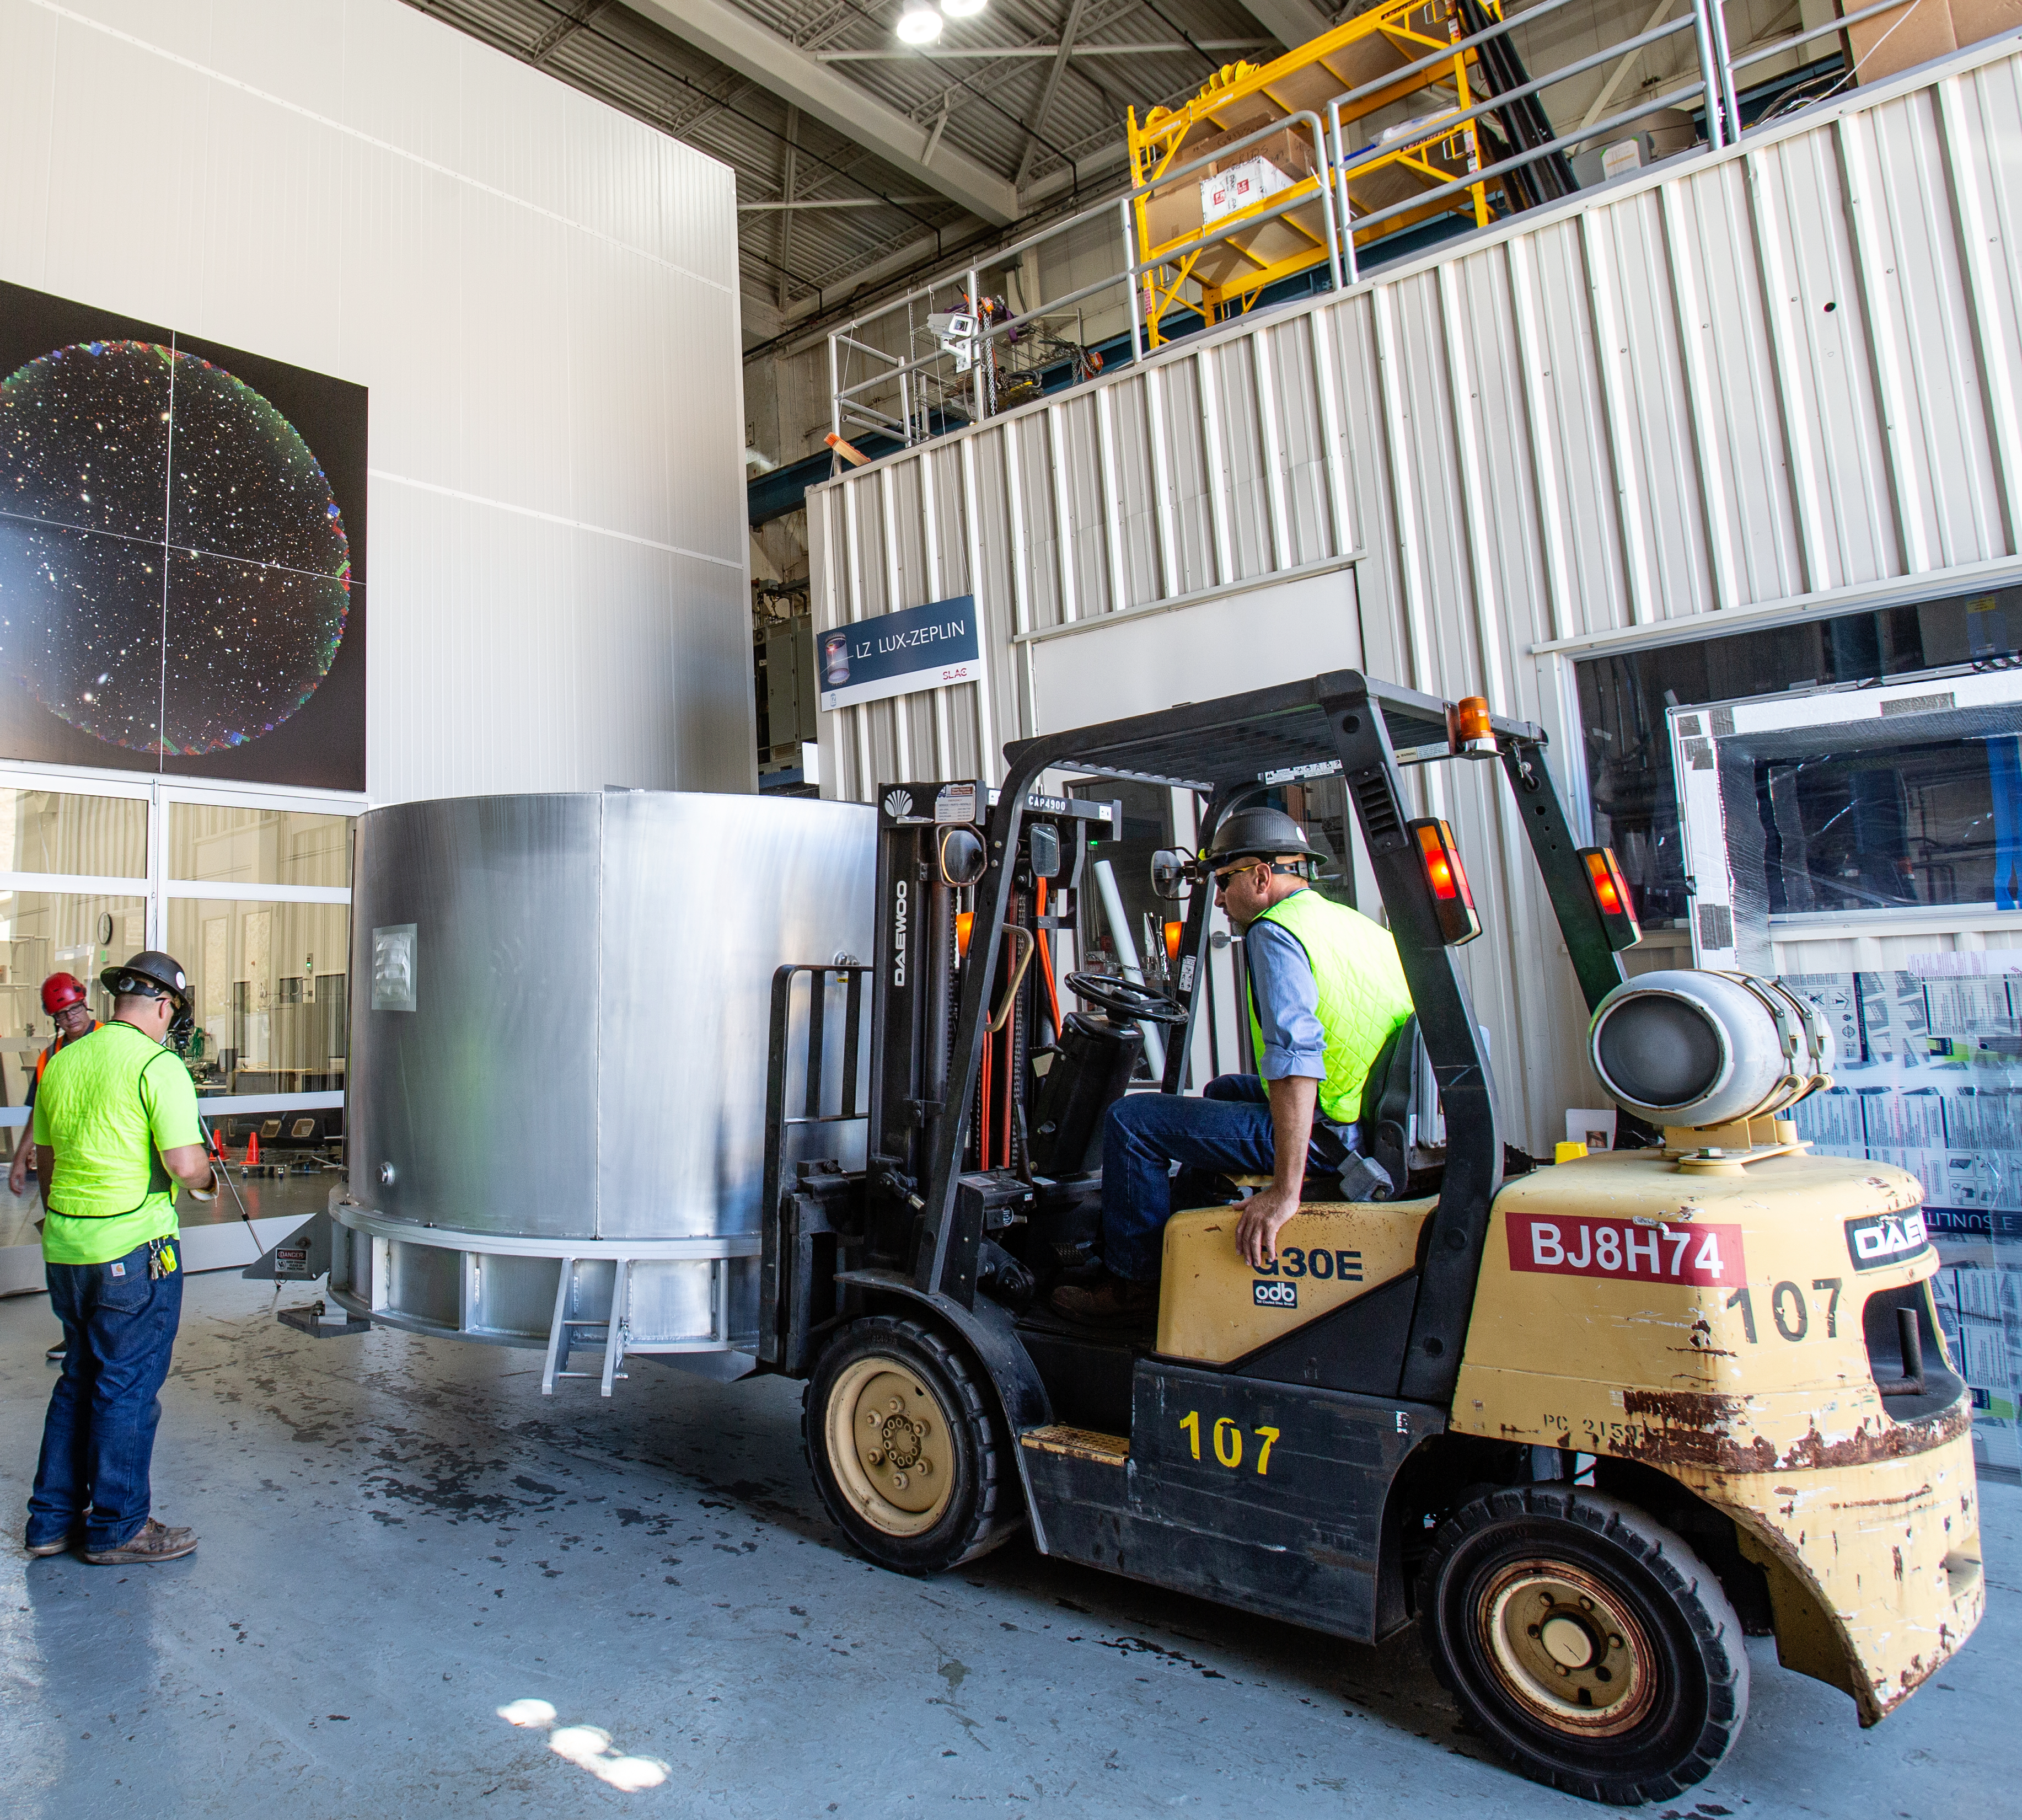

The LSST Camera Lens is here!

The largest high-performance optical lens ever fabricated (5.1 feet in diameter), seen arriving at SLAC, for the 3,200-megapixel digital camera of the Legacy Survey of Space and Time (LSST). The lens is mounted with a smaller companion lens (3.9 feet in diameter) in a carbon fiber structure. Both lenses have been built over the past five years by Boulder, Colorado-based Ball Aerospace and Technologies Corp. and its subcontractor, Tucson-based Arizona Optical Systems. Read more in the press release.

Credit: Jacqueline Orrell / SLAC National Accelerator Laboratory